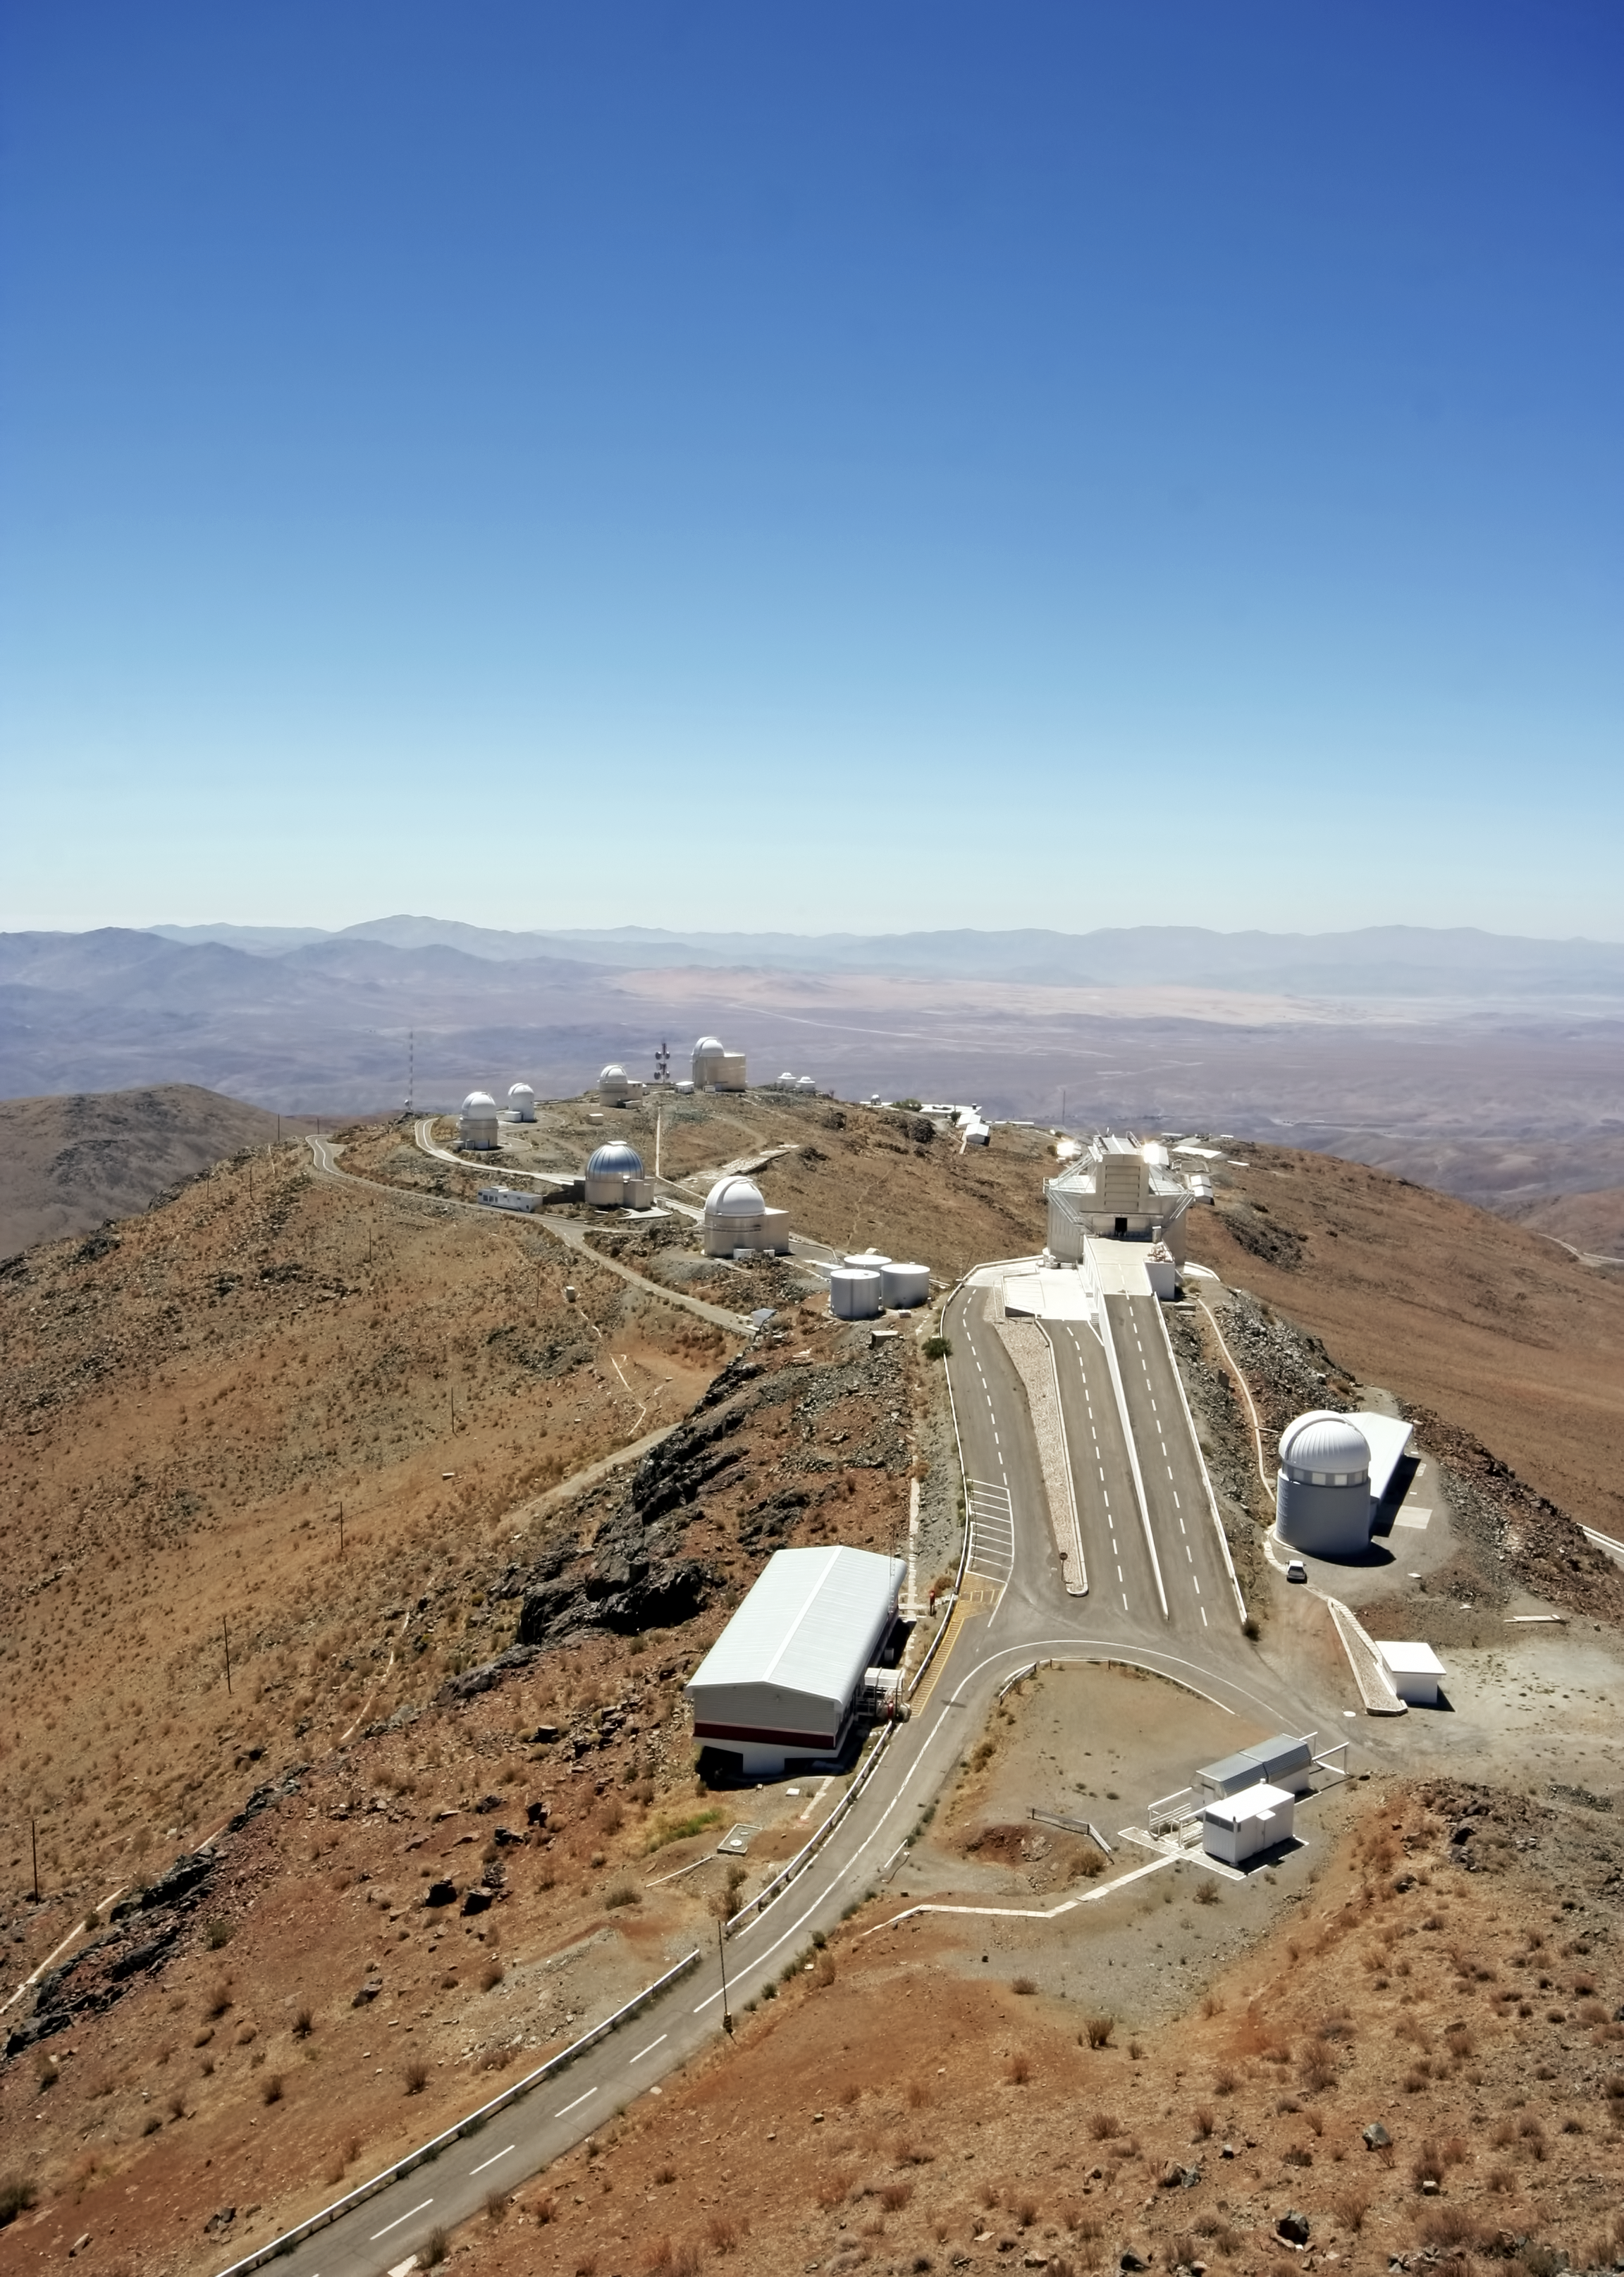

Aerial view of La Silla

Aerial photograph of ESO's La Silla Observatory. La Silla, in the southern part of the Atacama desert, 600 km north of Santiago de Chile, was ESO's first observation site. The telescopes are 2400 metres above sea level, providing excellent observing conditions. ESO operates the ESO 3.6-metre telescope and the 3.58-metre New Technology Telescope (NTT) at La Silla. This site also hosts many national telescopes, including the Swiss 1.2-metre Leonhard Euler Telescope and the Danish 1.54-metre telescope.

This photograph was taken by ESO Photo Ambassador Alexandre Santerne.

Credit: ESO/A. Santerne